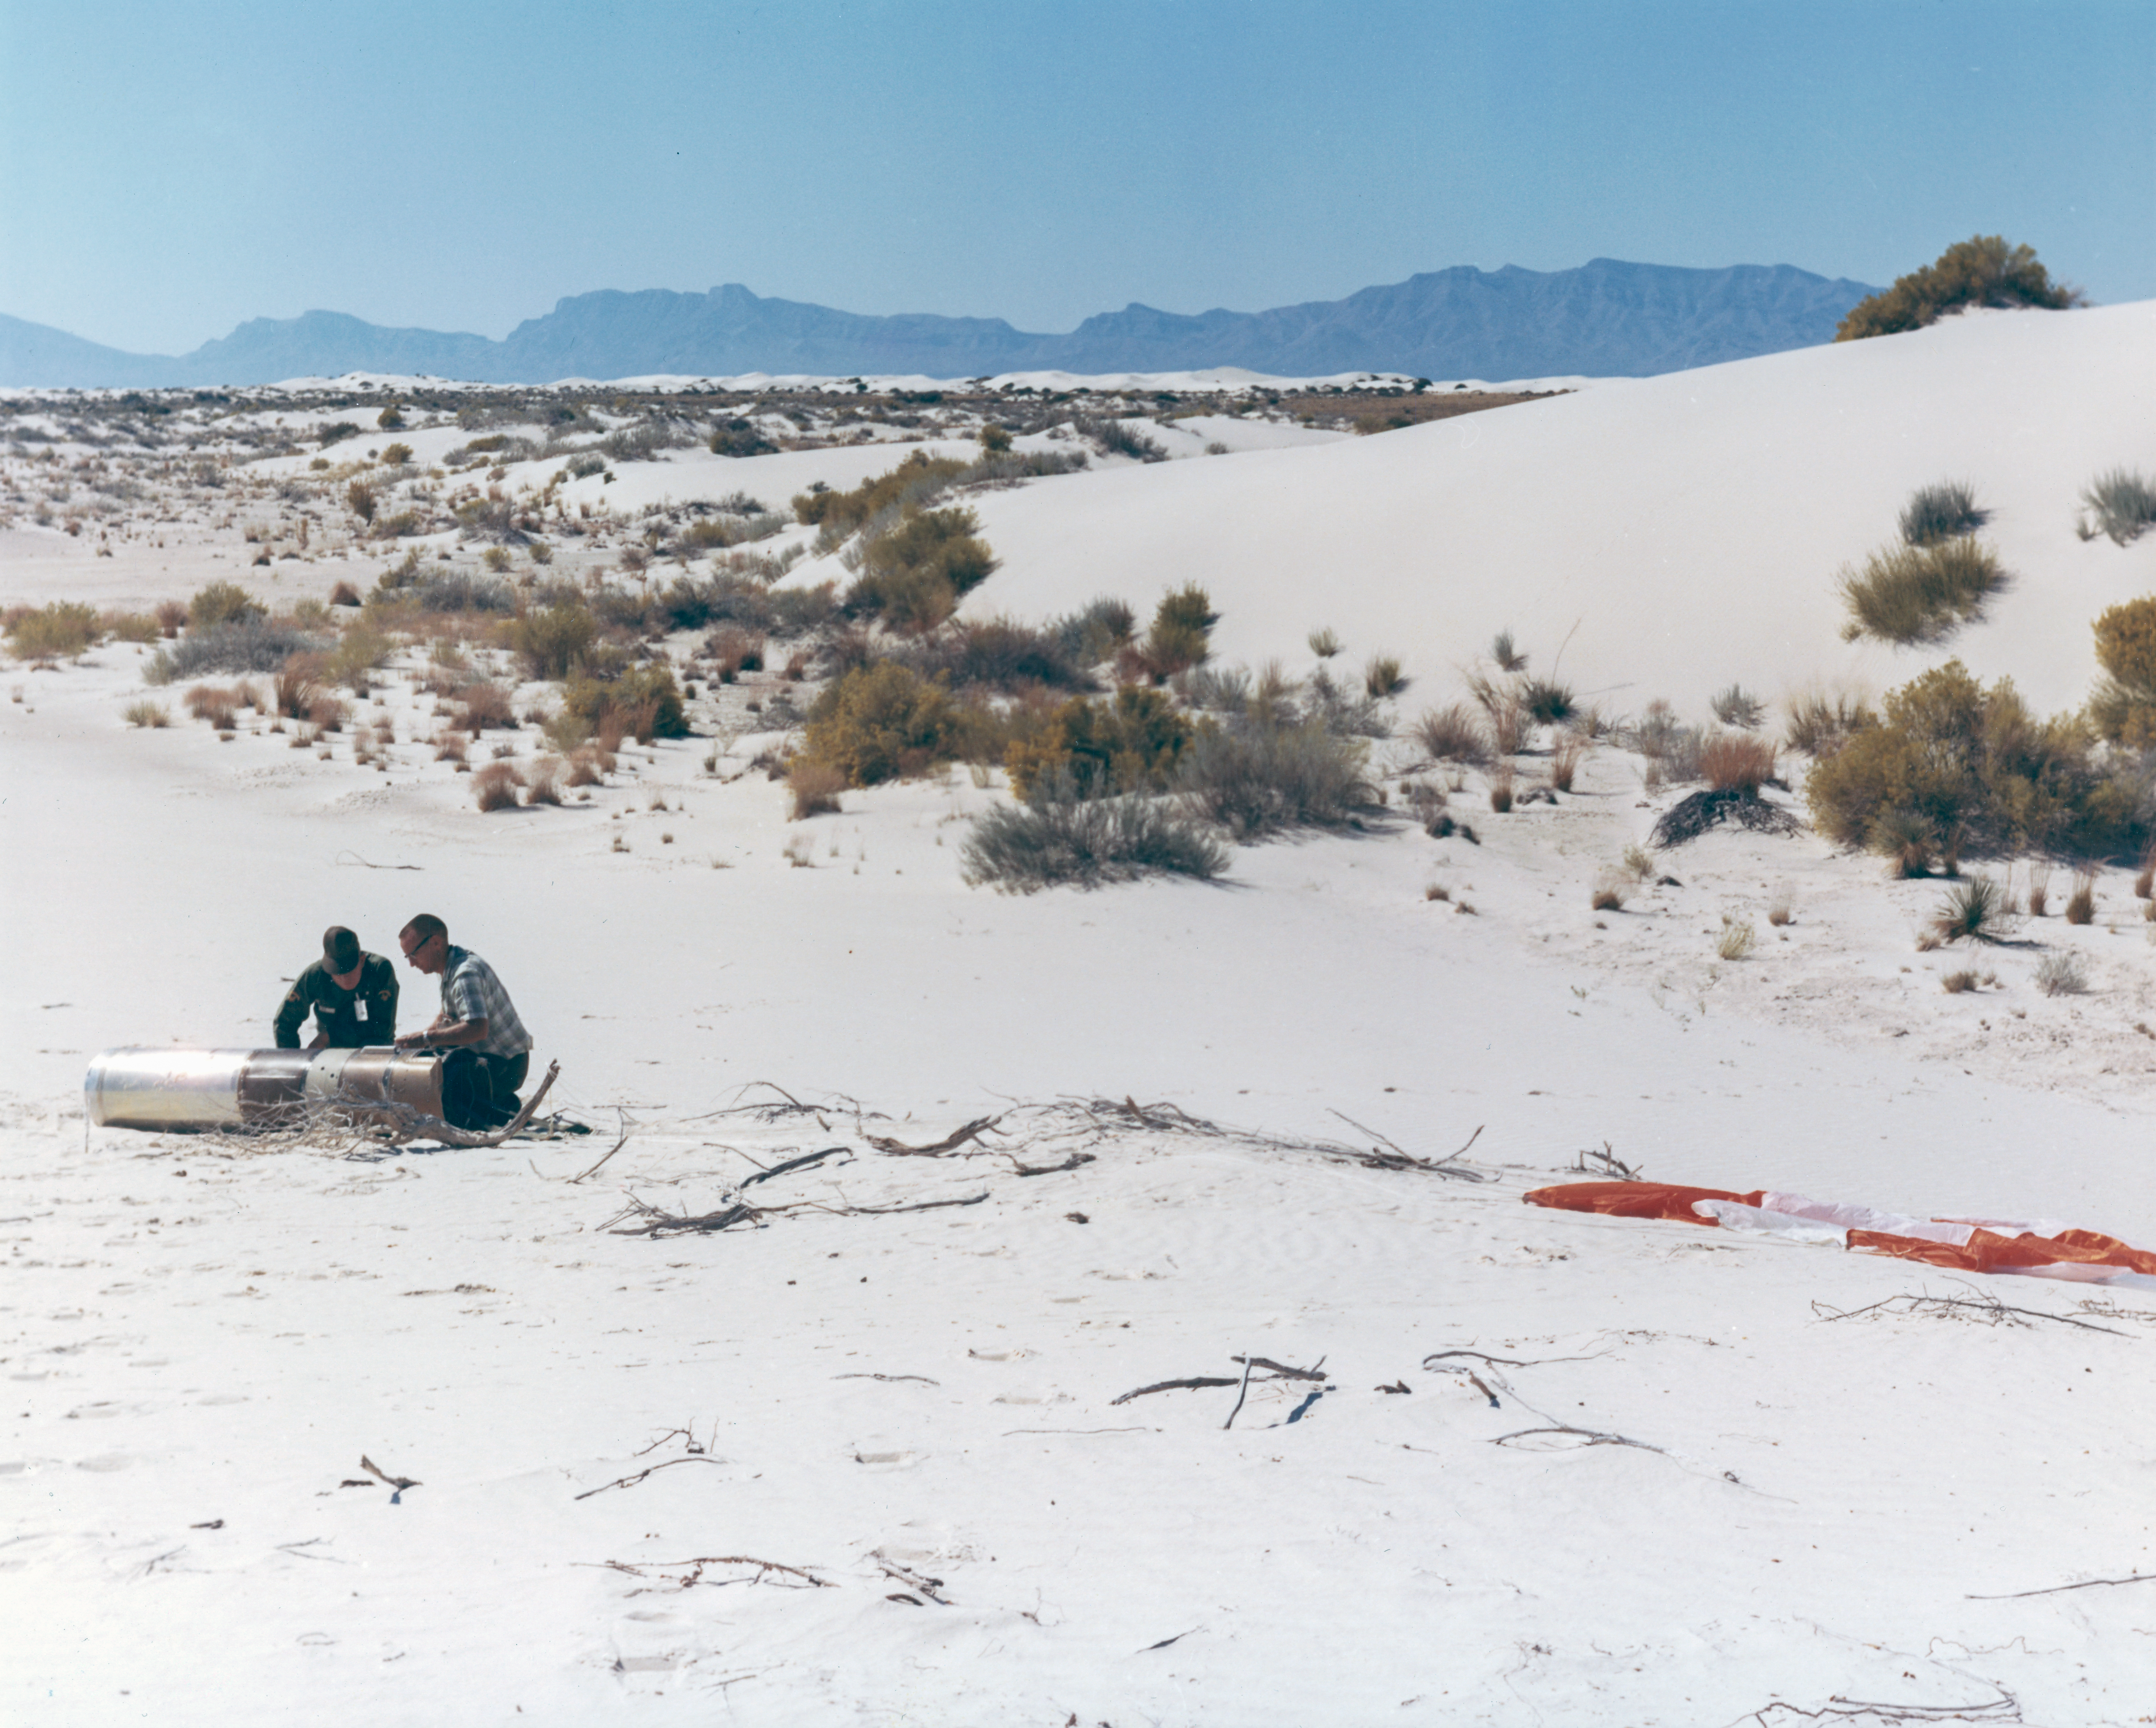

Kitt Peak Rocket Program Flight 3.16

This image shows part of an Aerobee 150, Serial Number KP 5-4-3, launched by Kitt Peak at White Sands Missile Range on 11 October 1966.

This was flight 3.16, which had science goals of measuring near-infrared daytime atmospheric glow and solar x-rays.

During this flight, the spin-stabilization system didn't work properly, causing a severe wobble. However, the light data was excellent and the x-ray data was likely salvageable.

The original negative of this image is stored at NOIRLab Headquarters in Tucson, Arizona. This image is part of NSF NOIRLab’s historical archives.

Credit: KPNO/NOIRLab/NSF/AURA